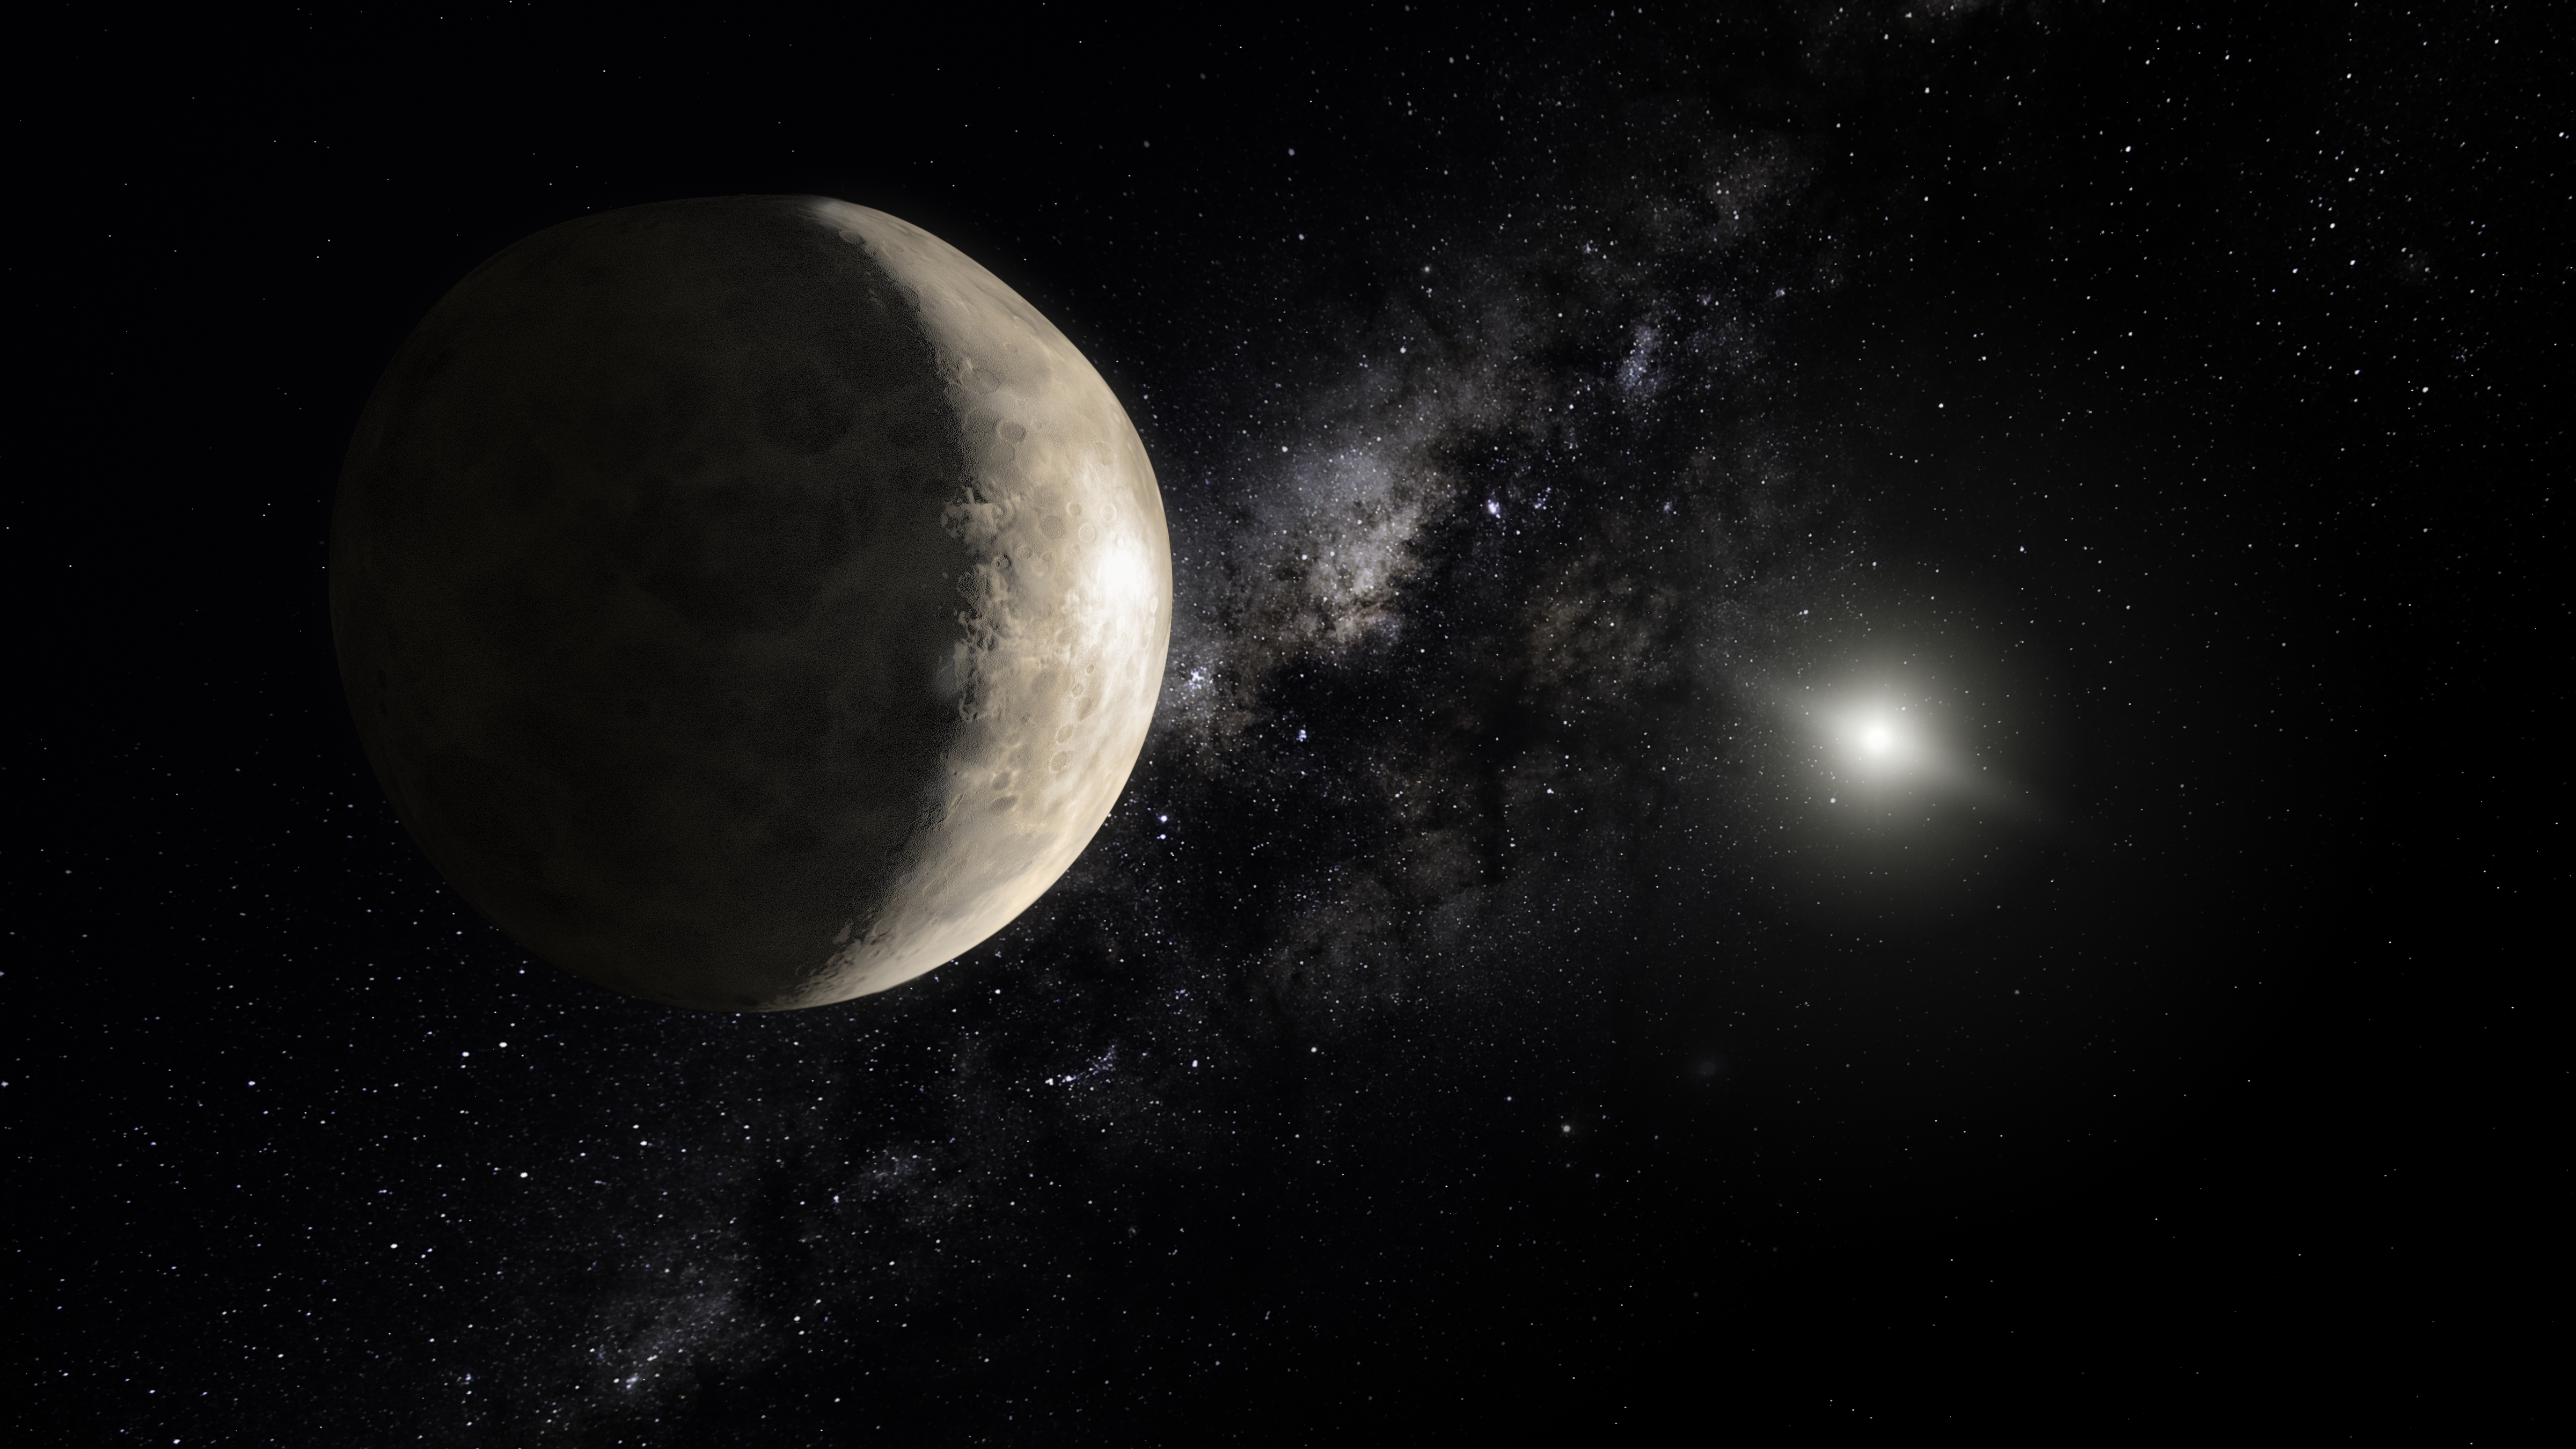

Illustration of the dwarf planet Makemake

This illustration shows Makemake, a plutoid located in a region beyond Neptune that is populated with small Solar System bodies (often referred to as the transneptunian region). The object was discovered in 2005 by a team from the California Institute of Technology led by Mike Brown, and was previously known as 2005 FY9 (or unofficially "Easterbunny"). Visually, it is the second brightest transneptunian object, following after Pluto.

The name Makemake was suggested by Mike Brown, in honour the creator of humanity and the god of fertility in the mythology of the South Pacific island of Rapa Nui or the Easter Island. Makemake was the chief god of the Tangata manu bird-man cult and was worshiped in the form of sea birds, which were his incarnation. His material symbol was a man with a bird's head. Members of the International Astronomical Union's Committee on Small Body Nomenclature (CSBN) and the IAU Working Group for Planetary System Nomenclature (WGPSN) agreed with his proposal.

Credit: IAU, M. Kornmesser (ESA/Hubble)